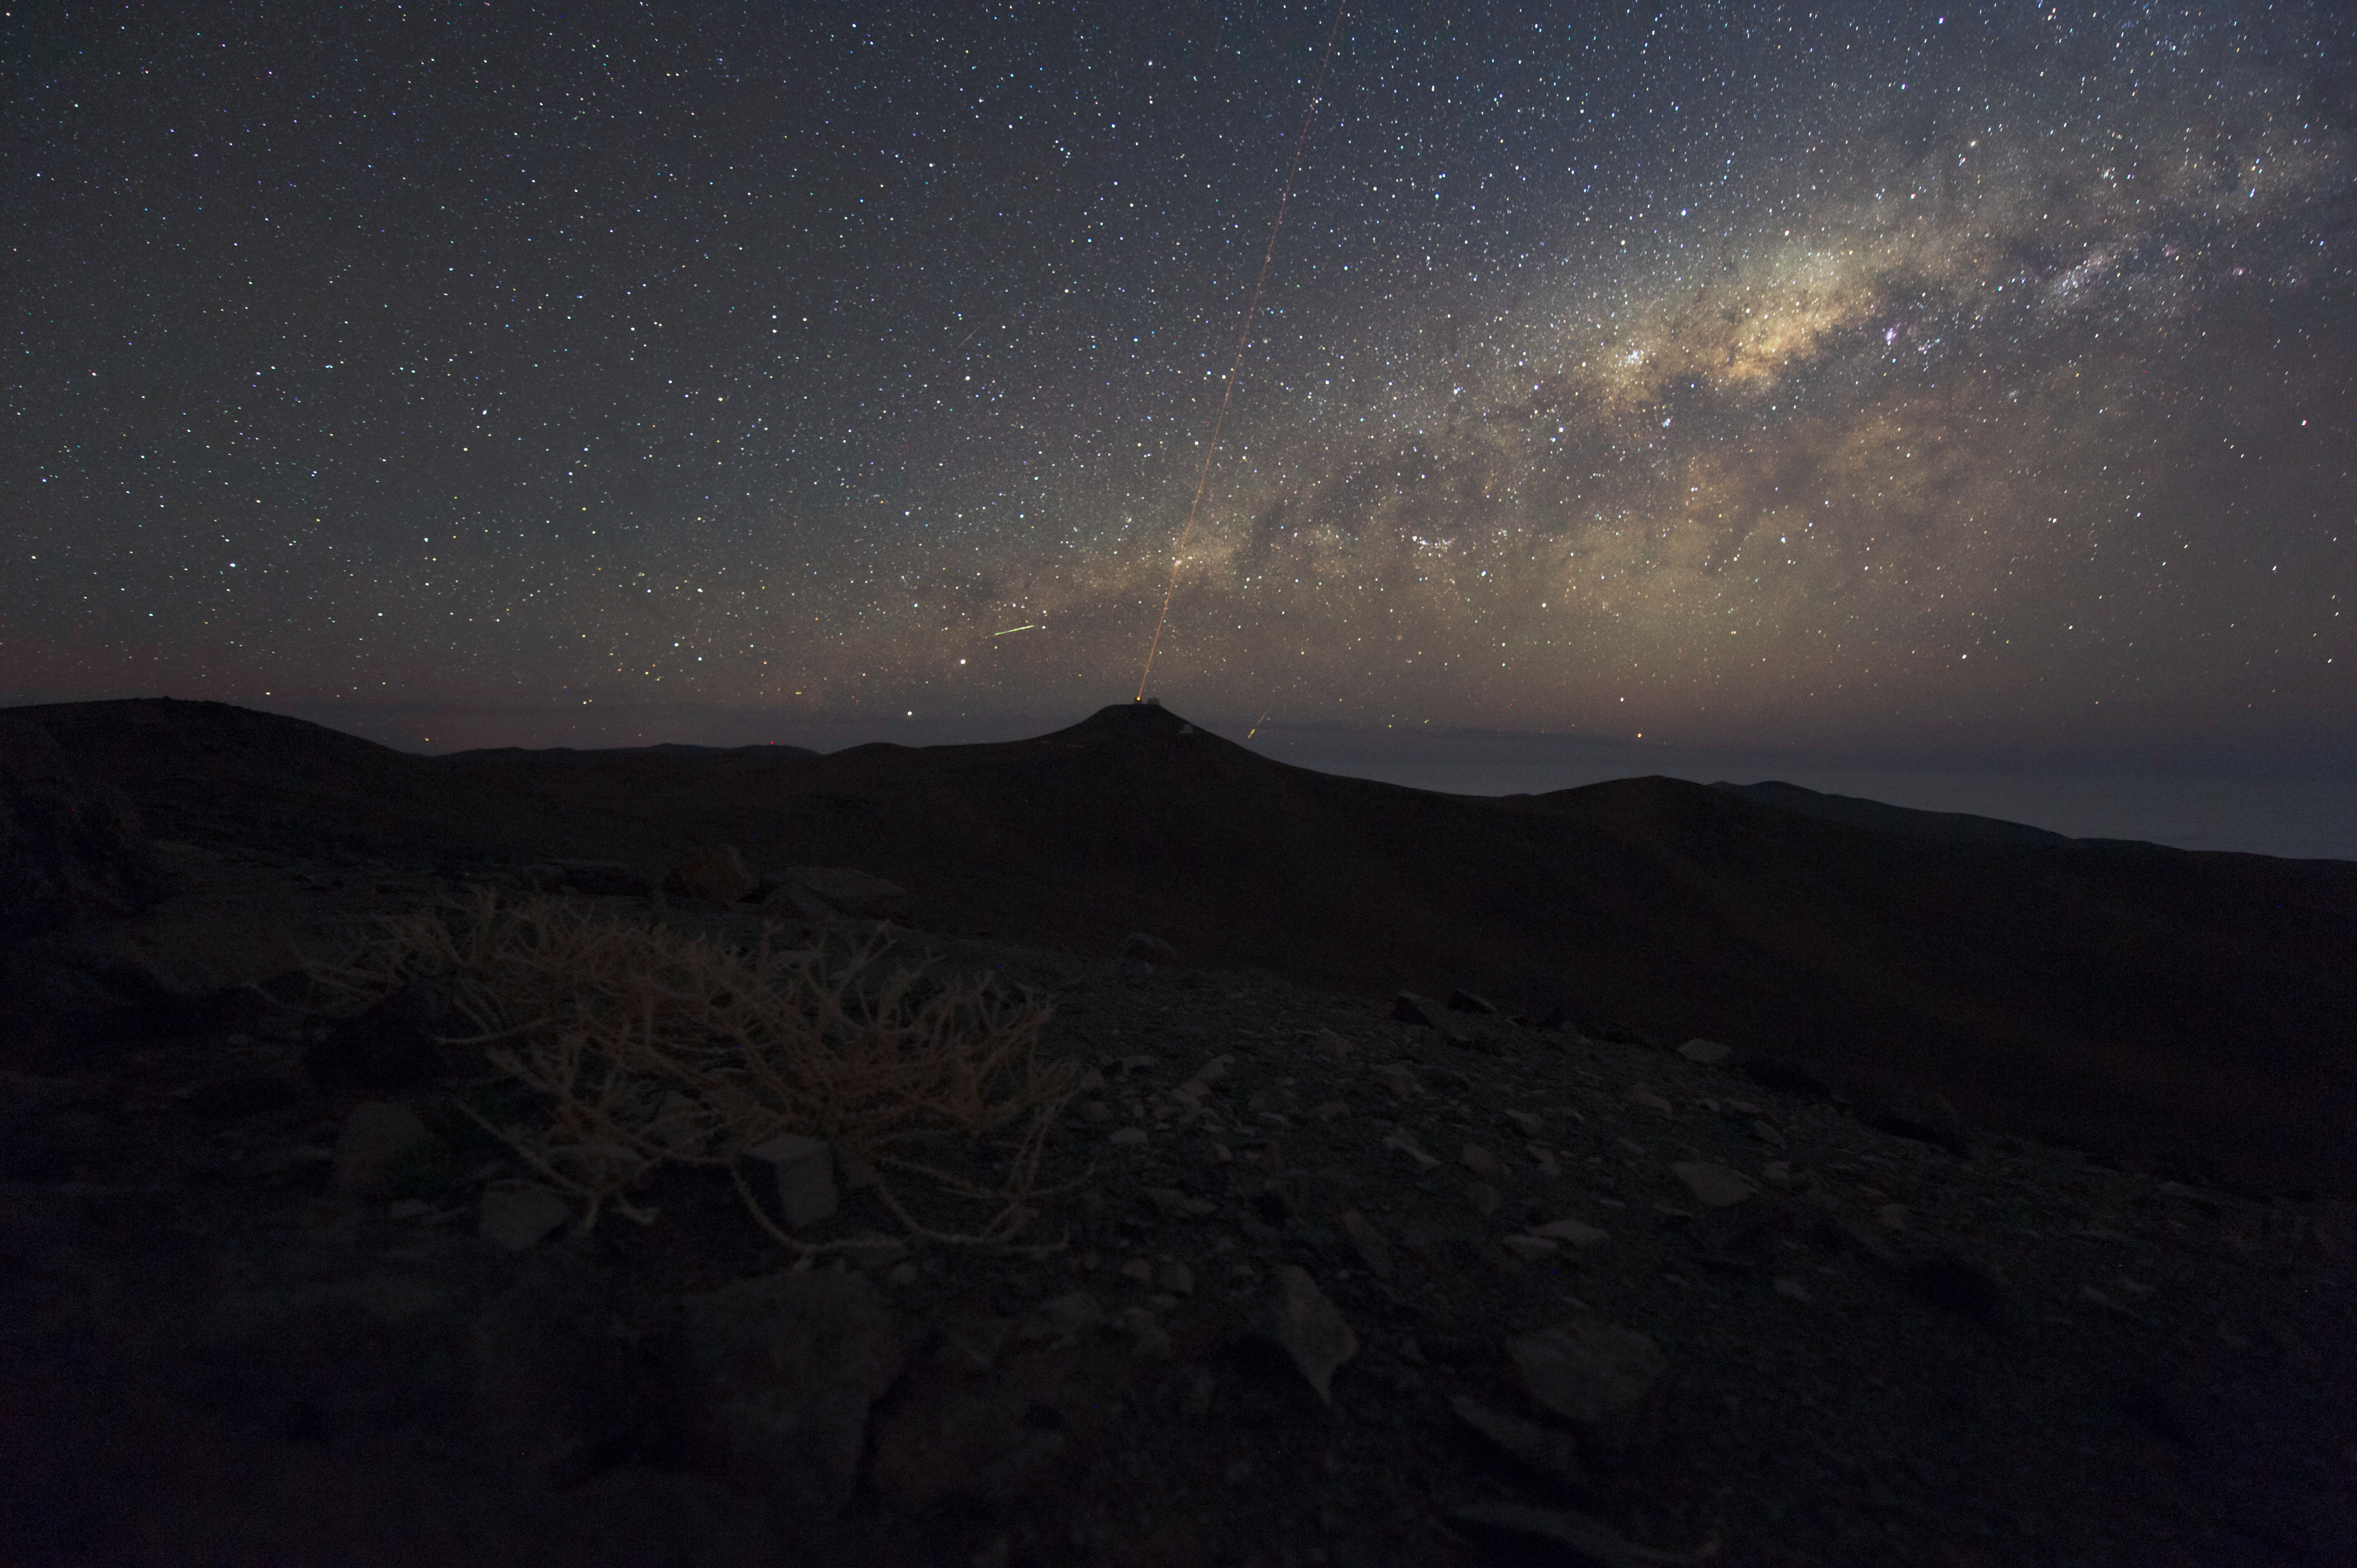

Beacon

A laser guide star, visible from the desert surrounding Paranal.

Credit: ESO/C. Malin